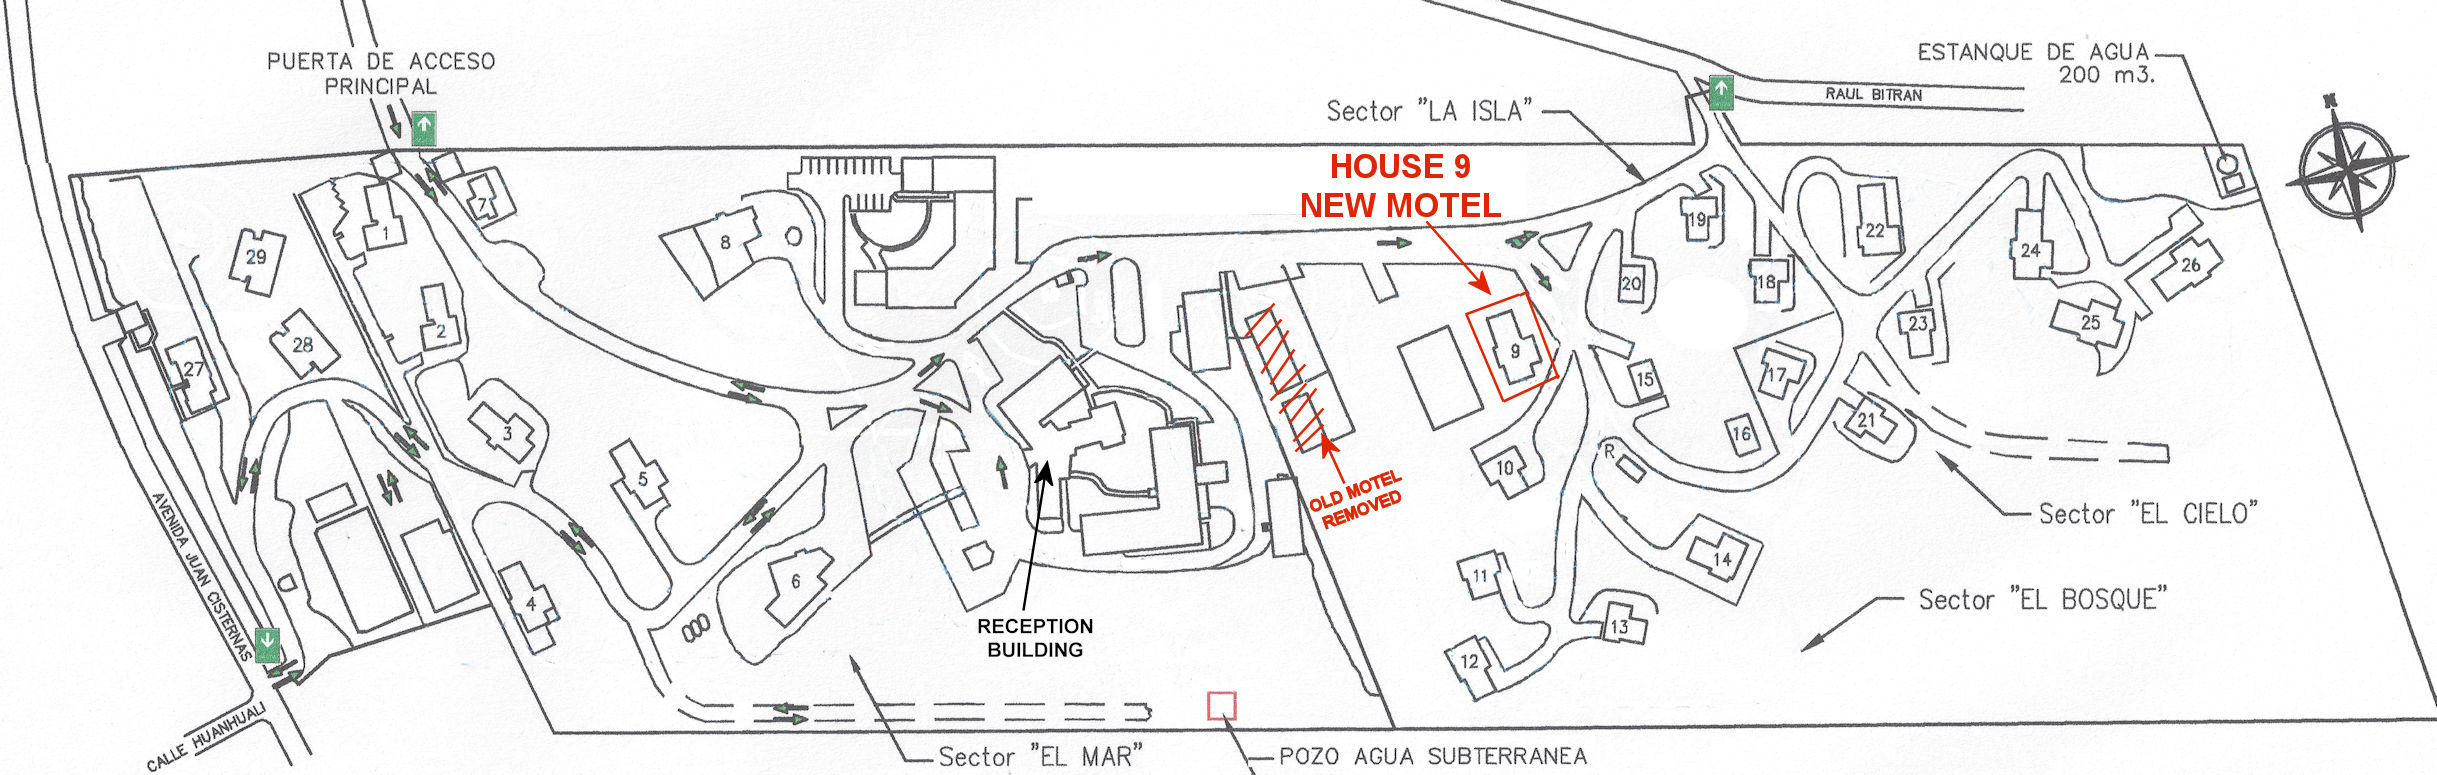

Plano Recinto

Credit: NOIRLab